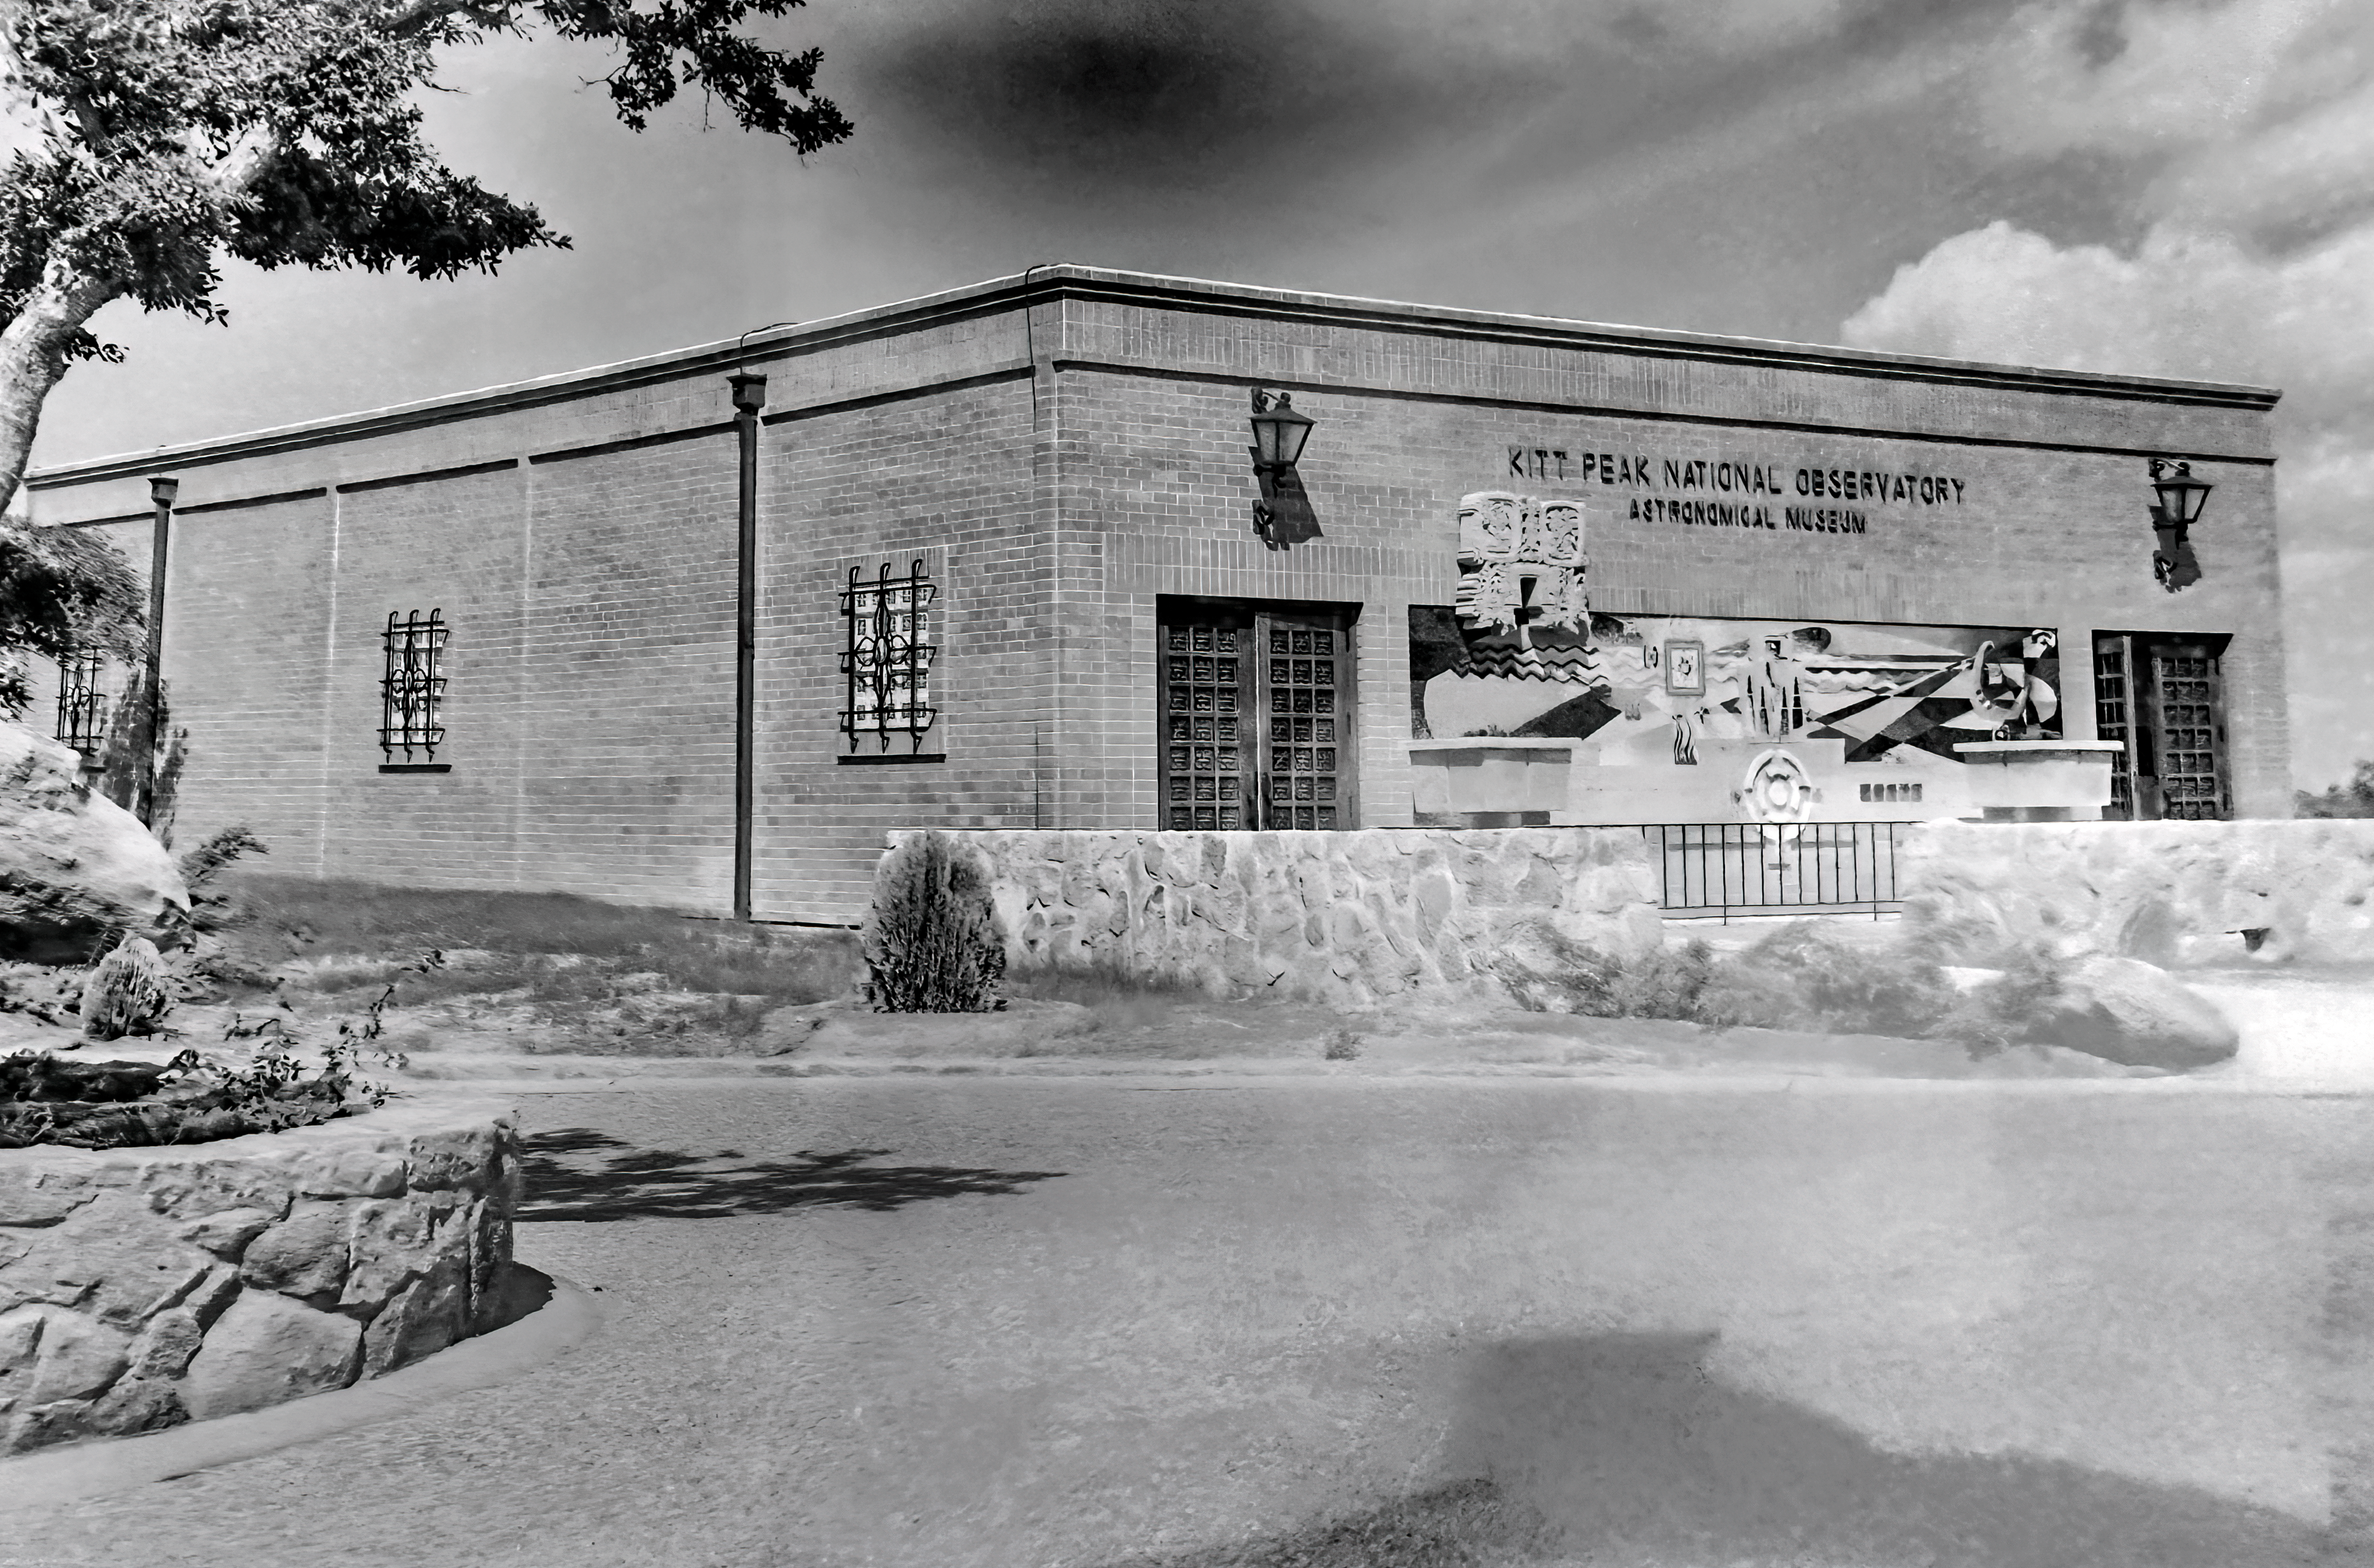

Kitt Peak Visitor Center in 1960s

A black-and-white image of the Kitt Peak Visitor Center as it appeared in the 1960s.

Credit: KPNO/NOIRLab/NSF/AURA